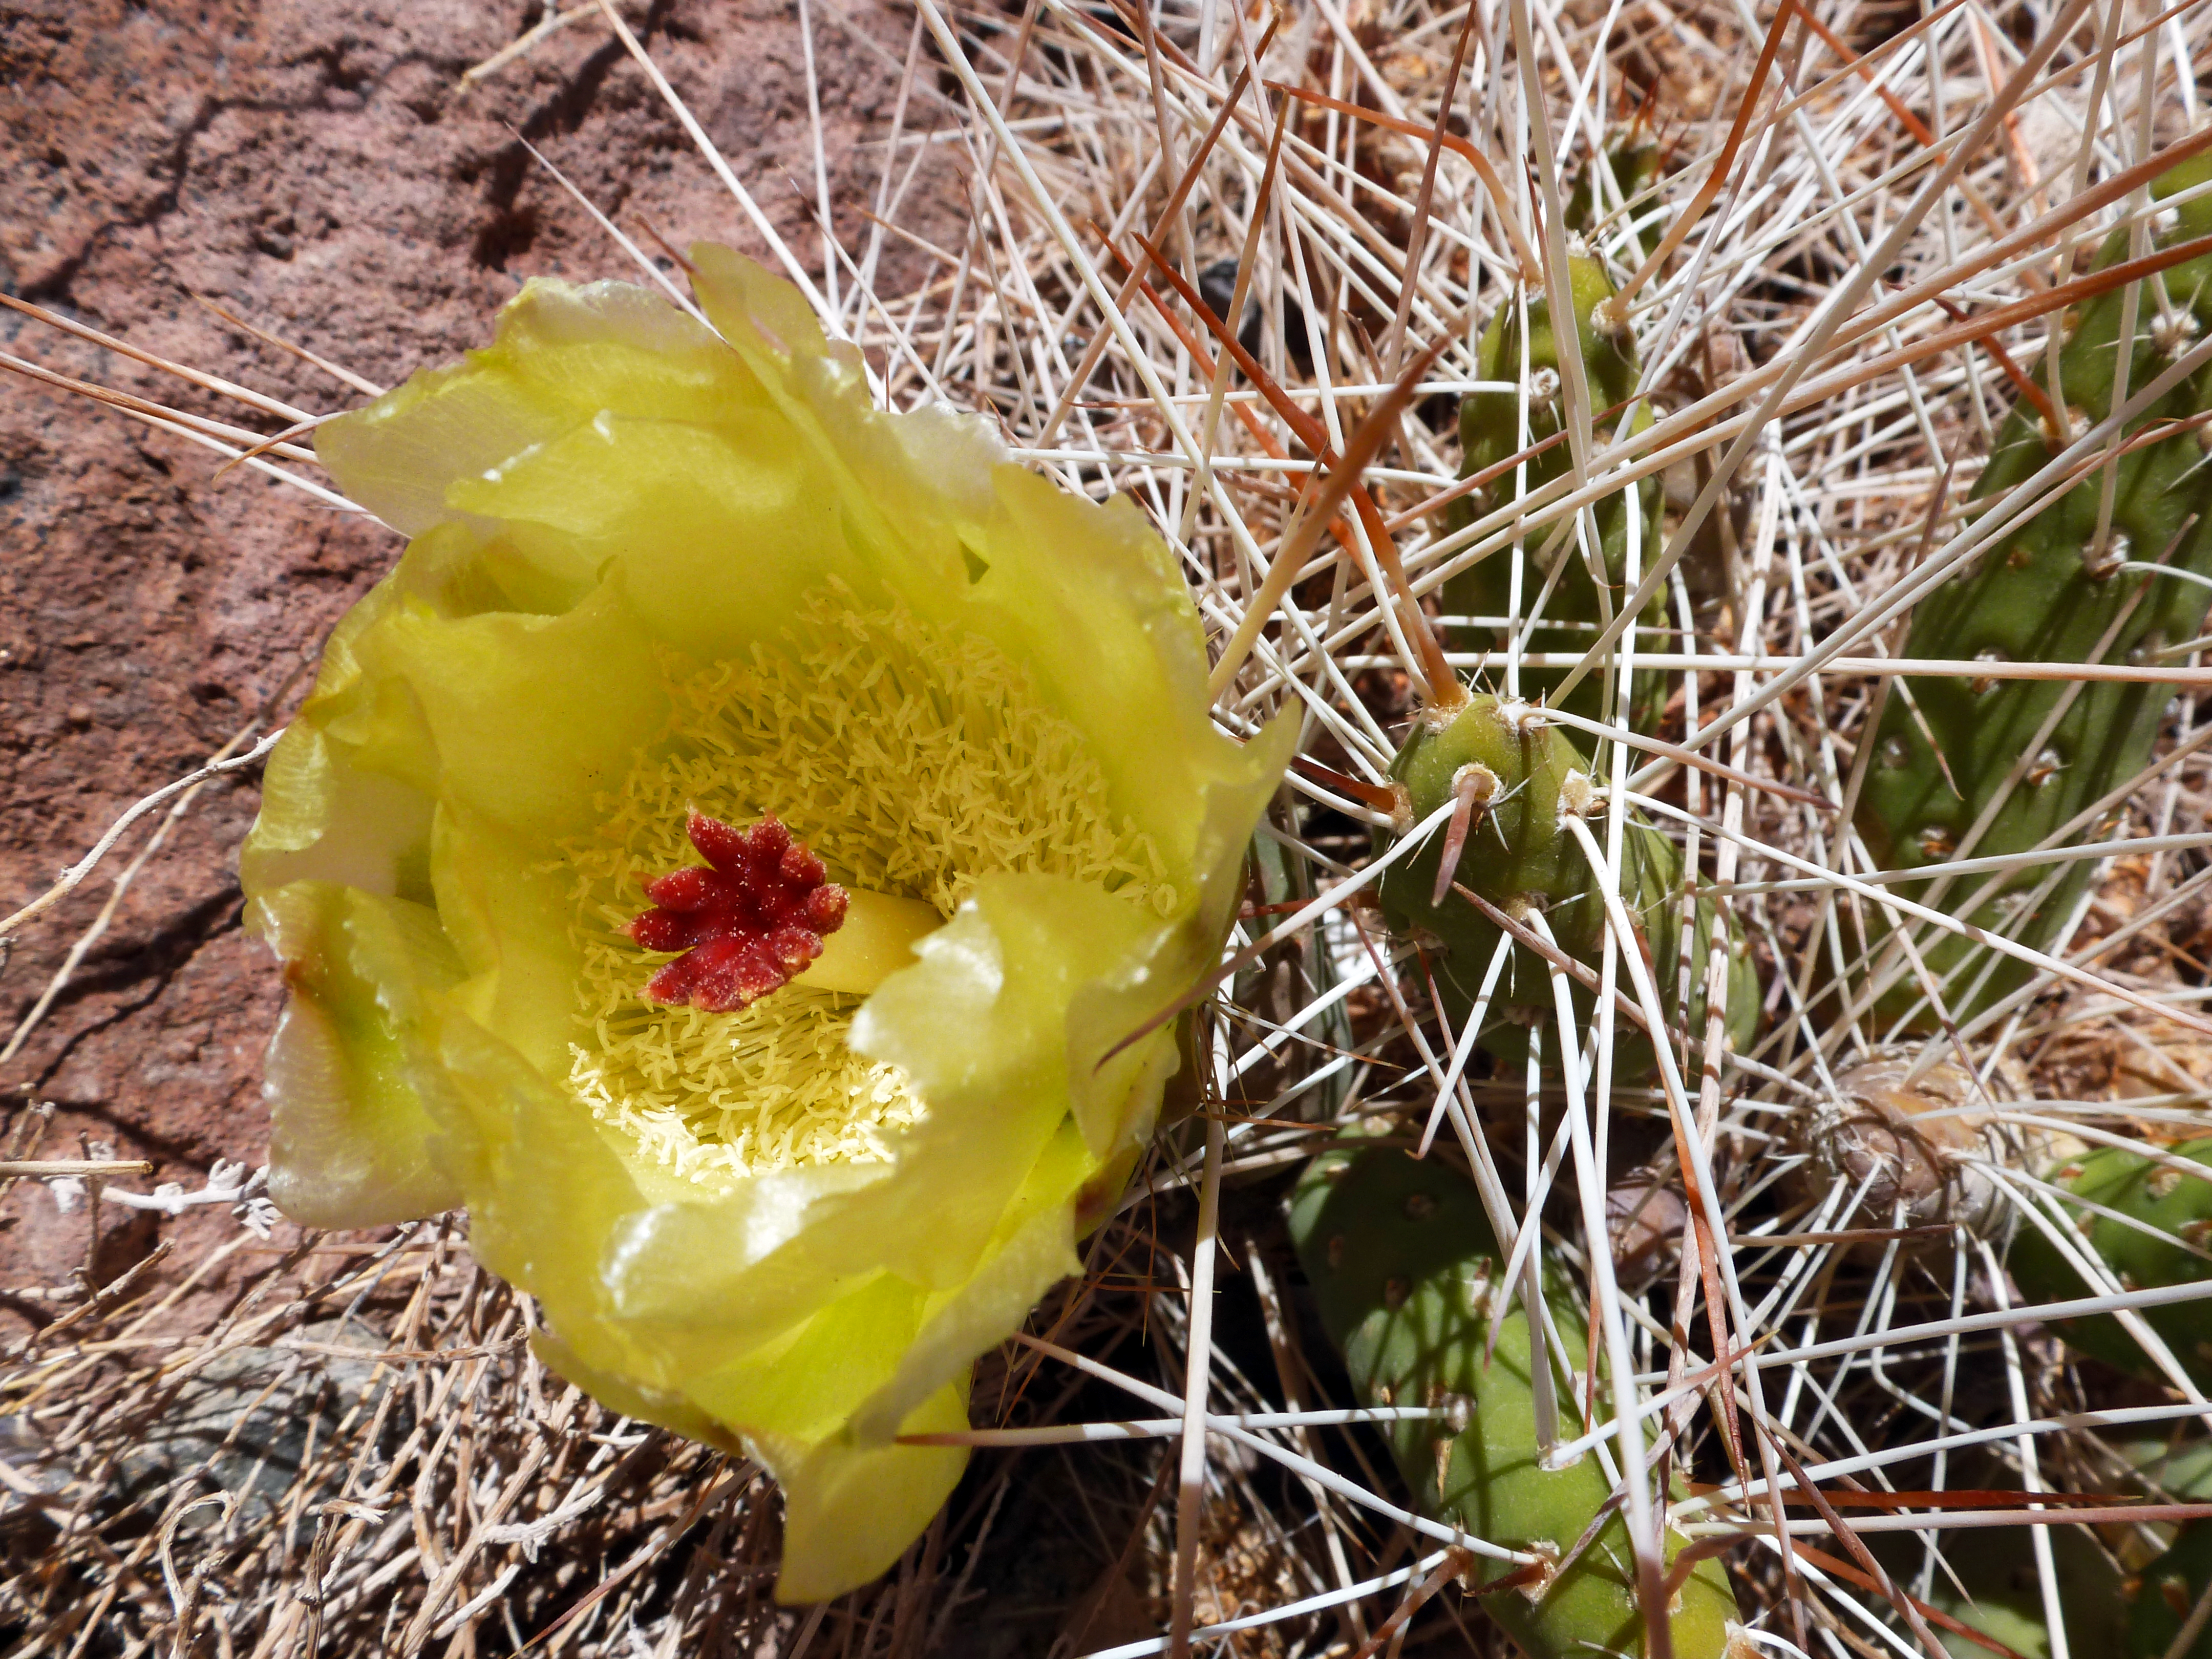

Desert bloom

Even in the arid Atacama Desert of Northern Chile, where ESO's Paranal Observatory and ALMA are located, flowers can bloom.

Credit: ESO